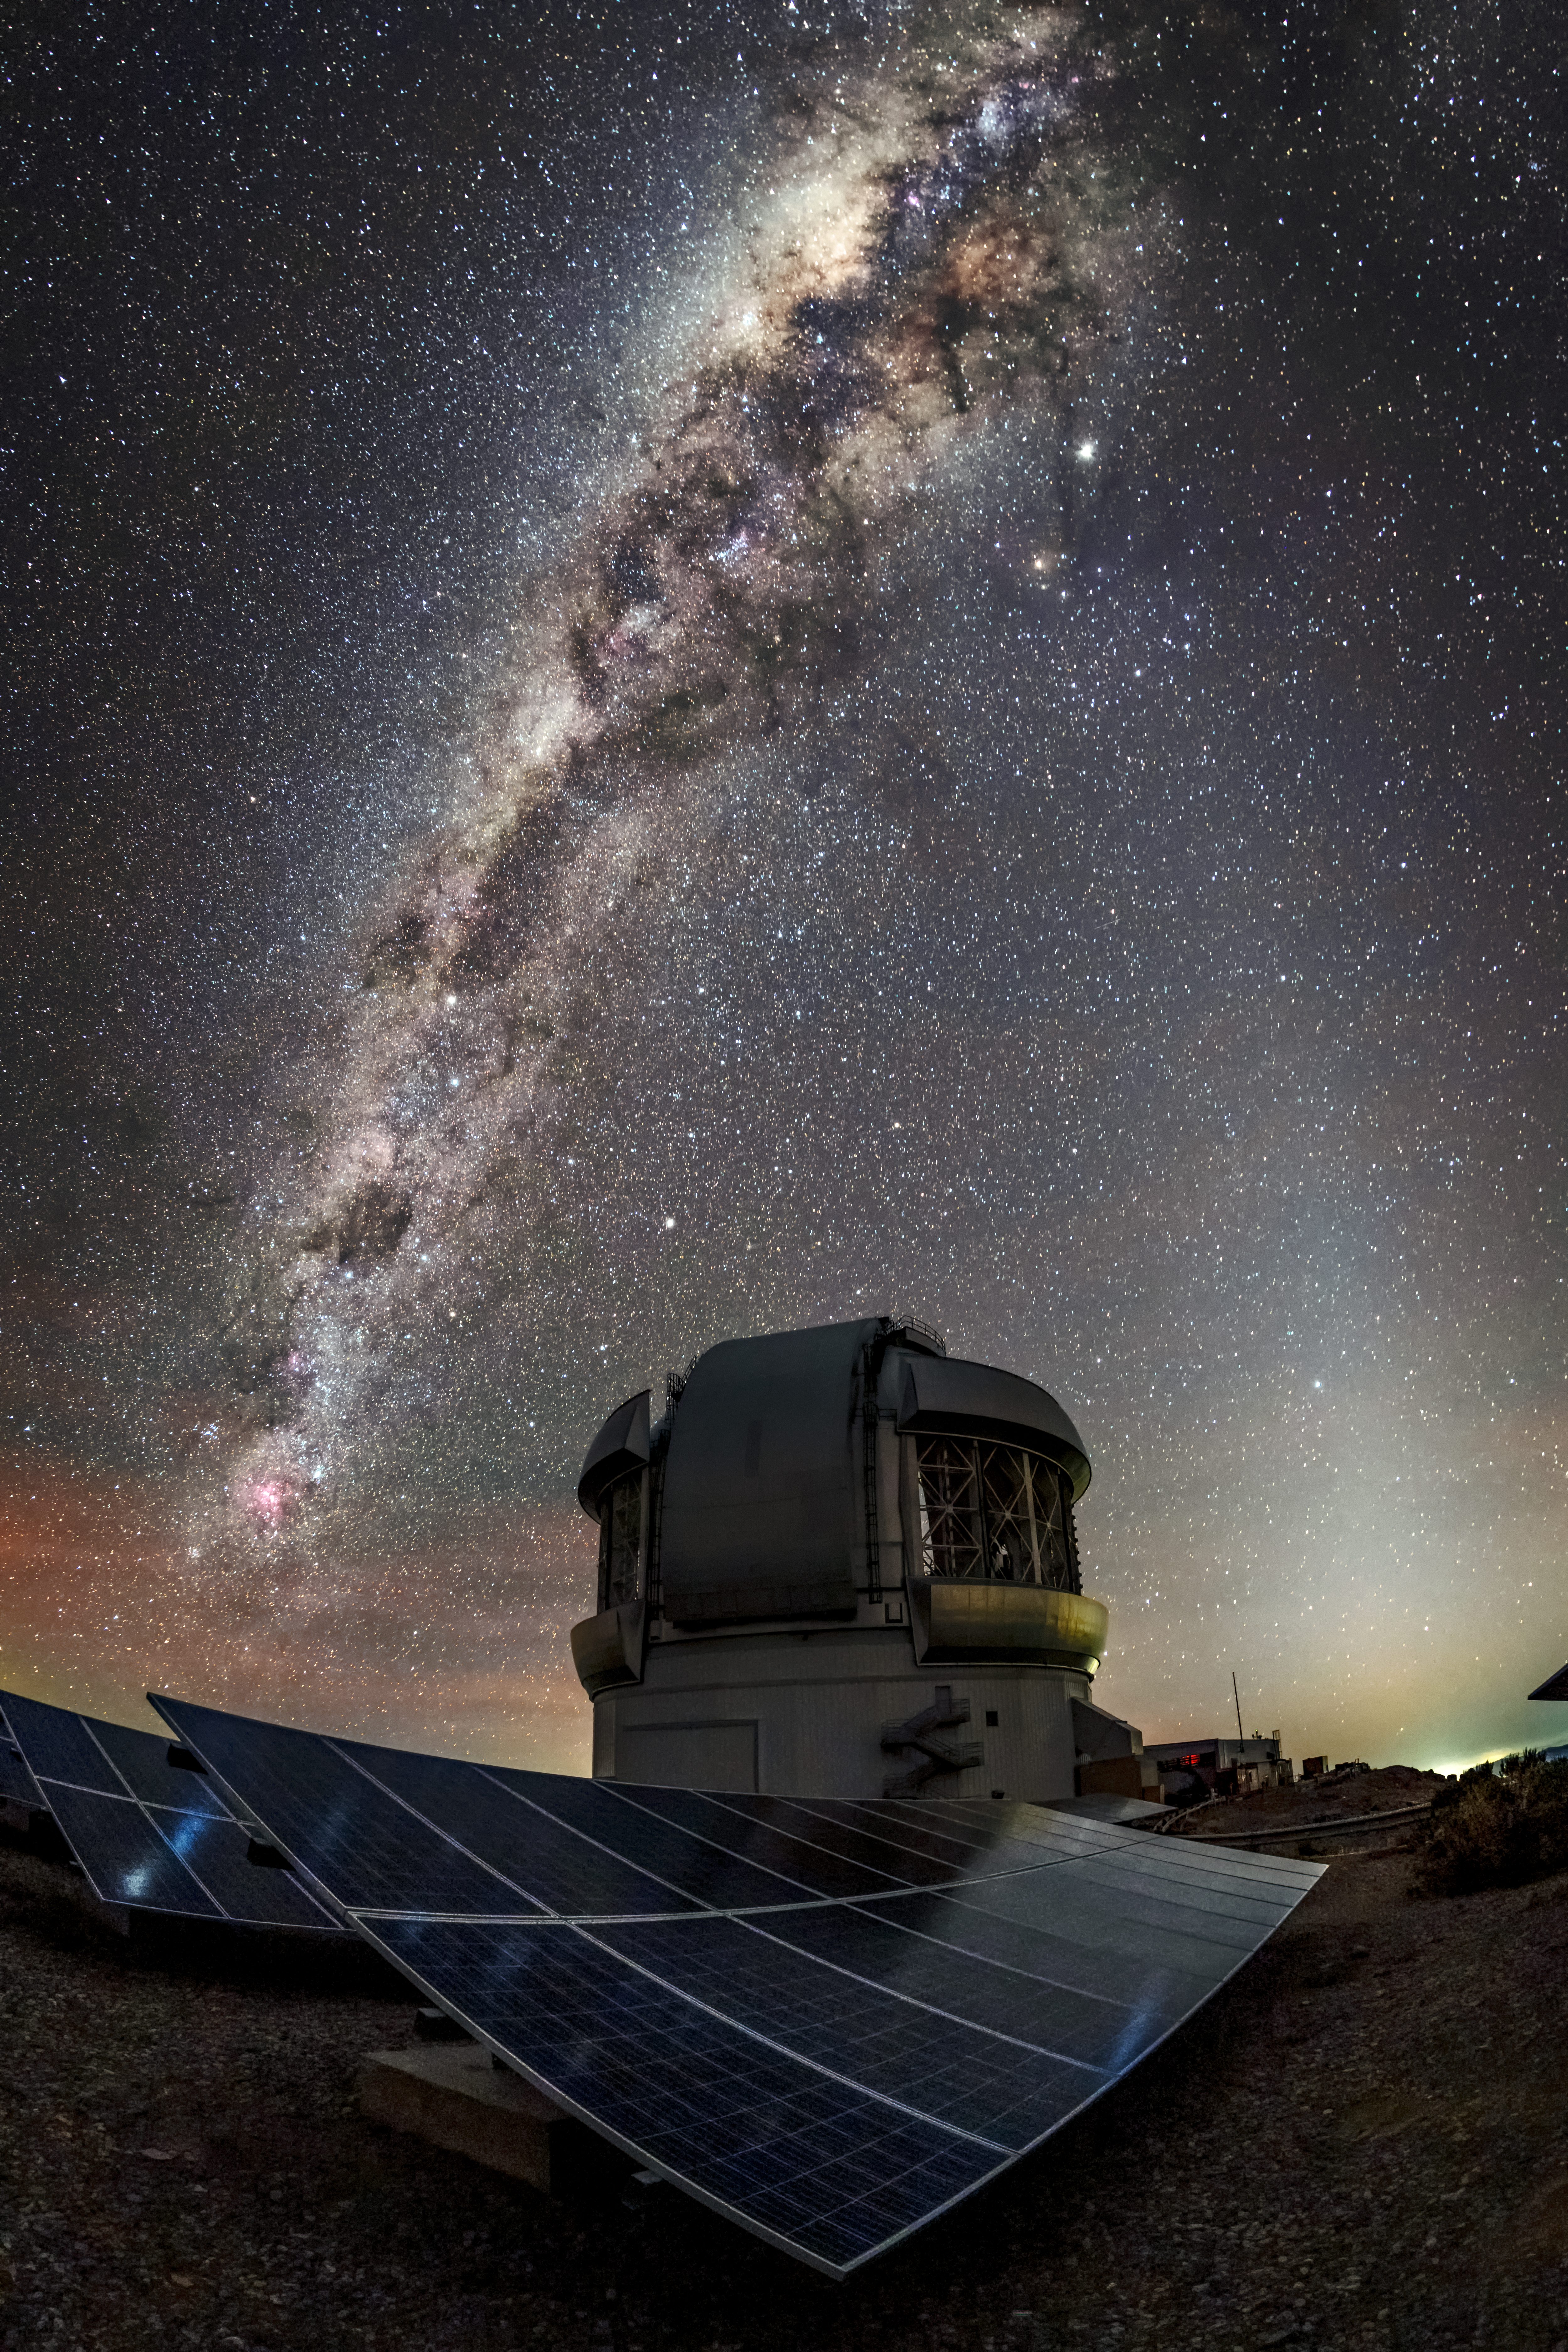

Star Bathing

This Image of the Week enjoys an unusual juxtaposition — solar panels bathing in light, but not light from our Sun. Instead, these solar panels are illuminated by the light of a night sky. Dark skies make this location ideal for Gemini South, which makes up one half of the international Gemini Observatory, a Program of NSF NOIRLab. Gemini South is located on Cerro Pachón, Chile, which has exceptionally clear skies, making it a perfect spot for astronomical observation by night, and for solar panels to collect sunlight effectively during the day.

Credit: International Gemini Observatory/NOIRLab/NSF/AURA/Kwon O Chul